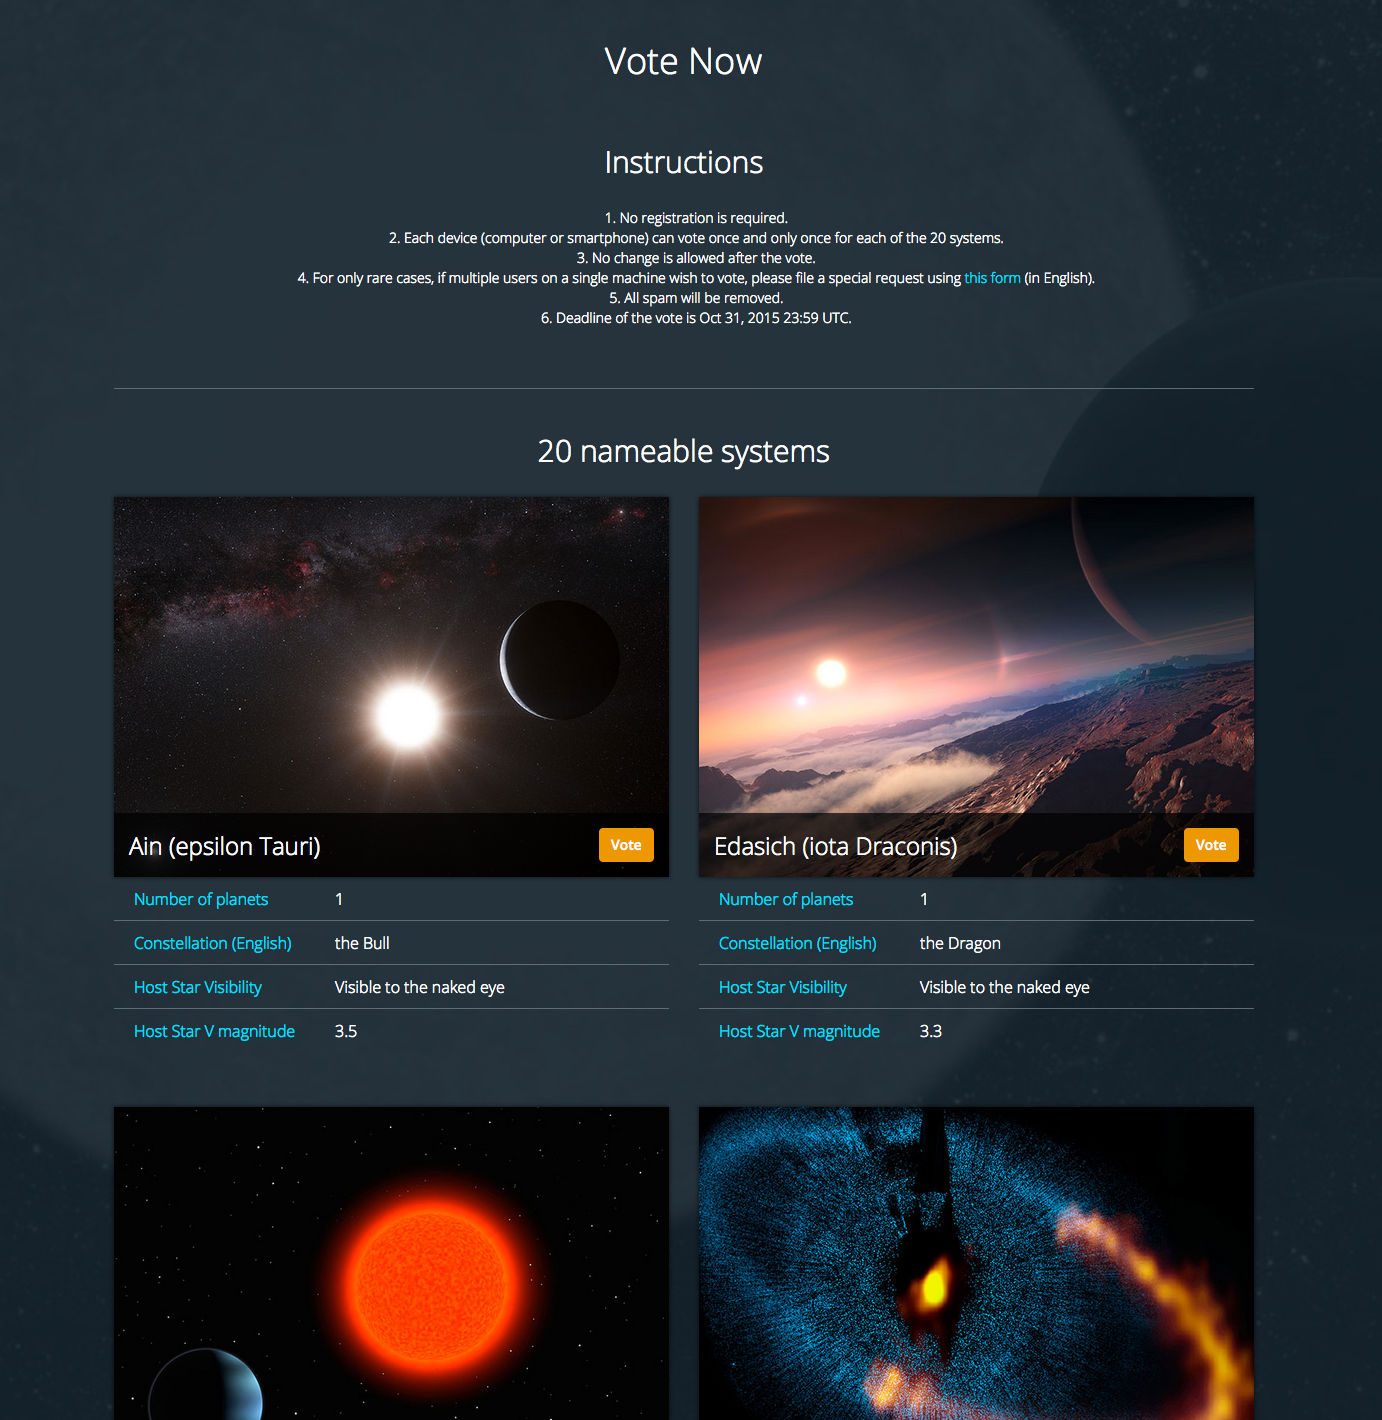

Screenshot of the voting page

This is a screenshot of the voting page for the 2015 NameExoWorlds Competition.

Credit: IAU